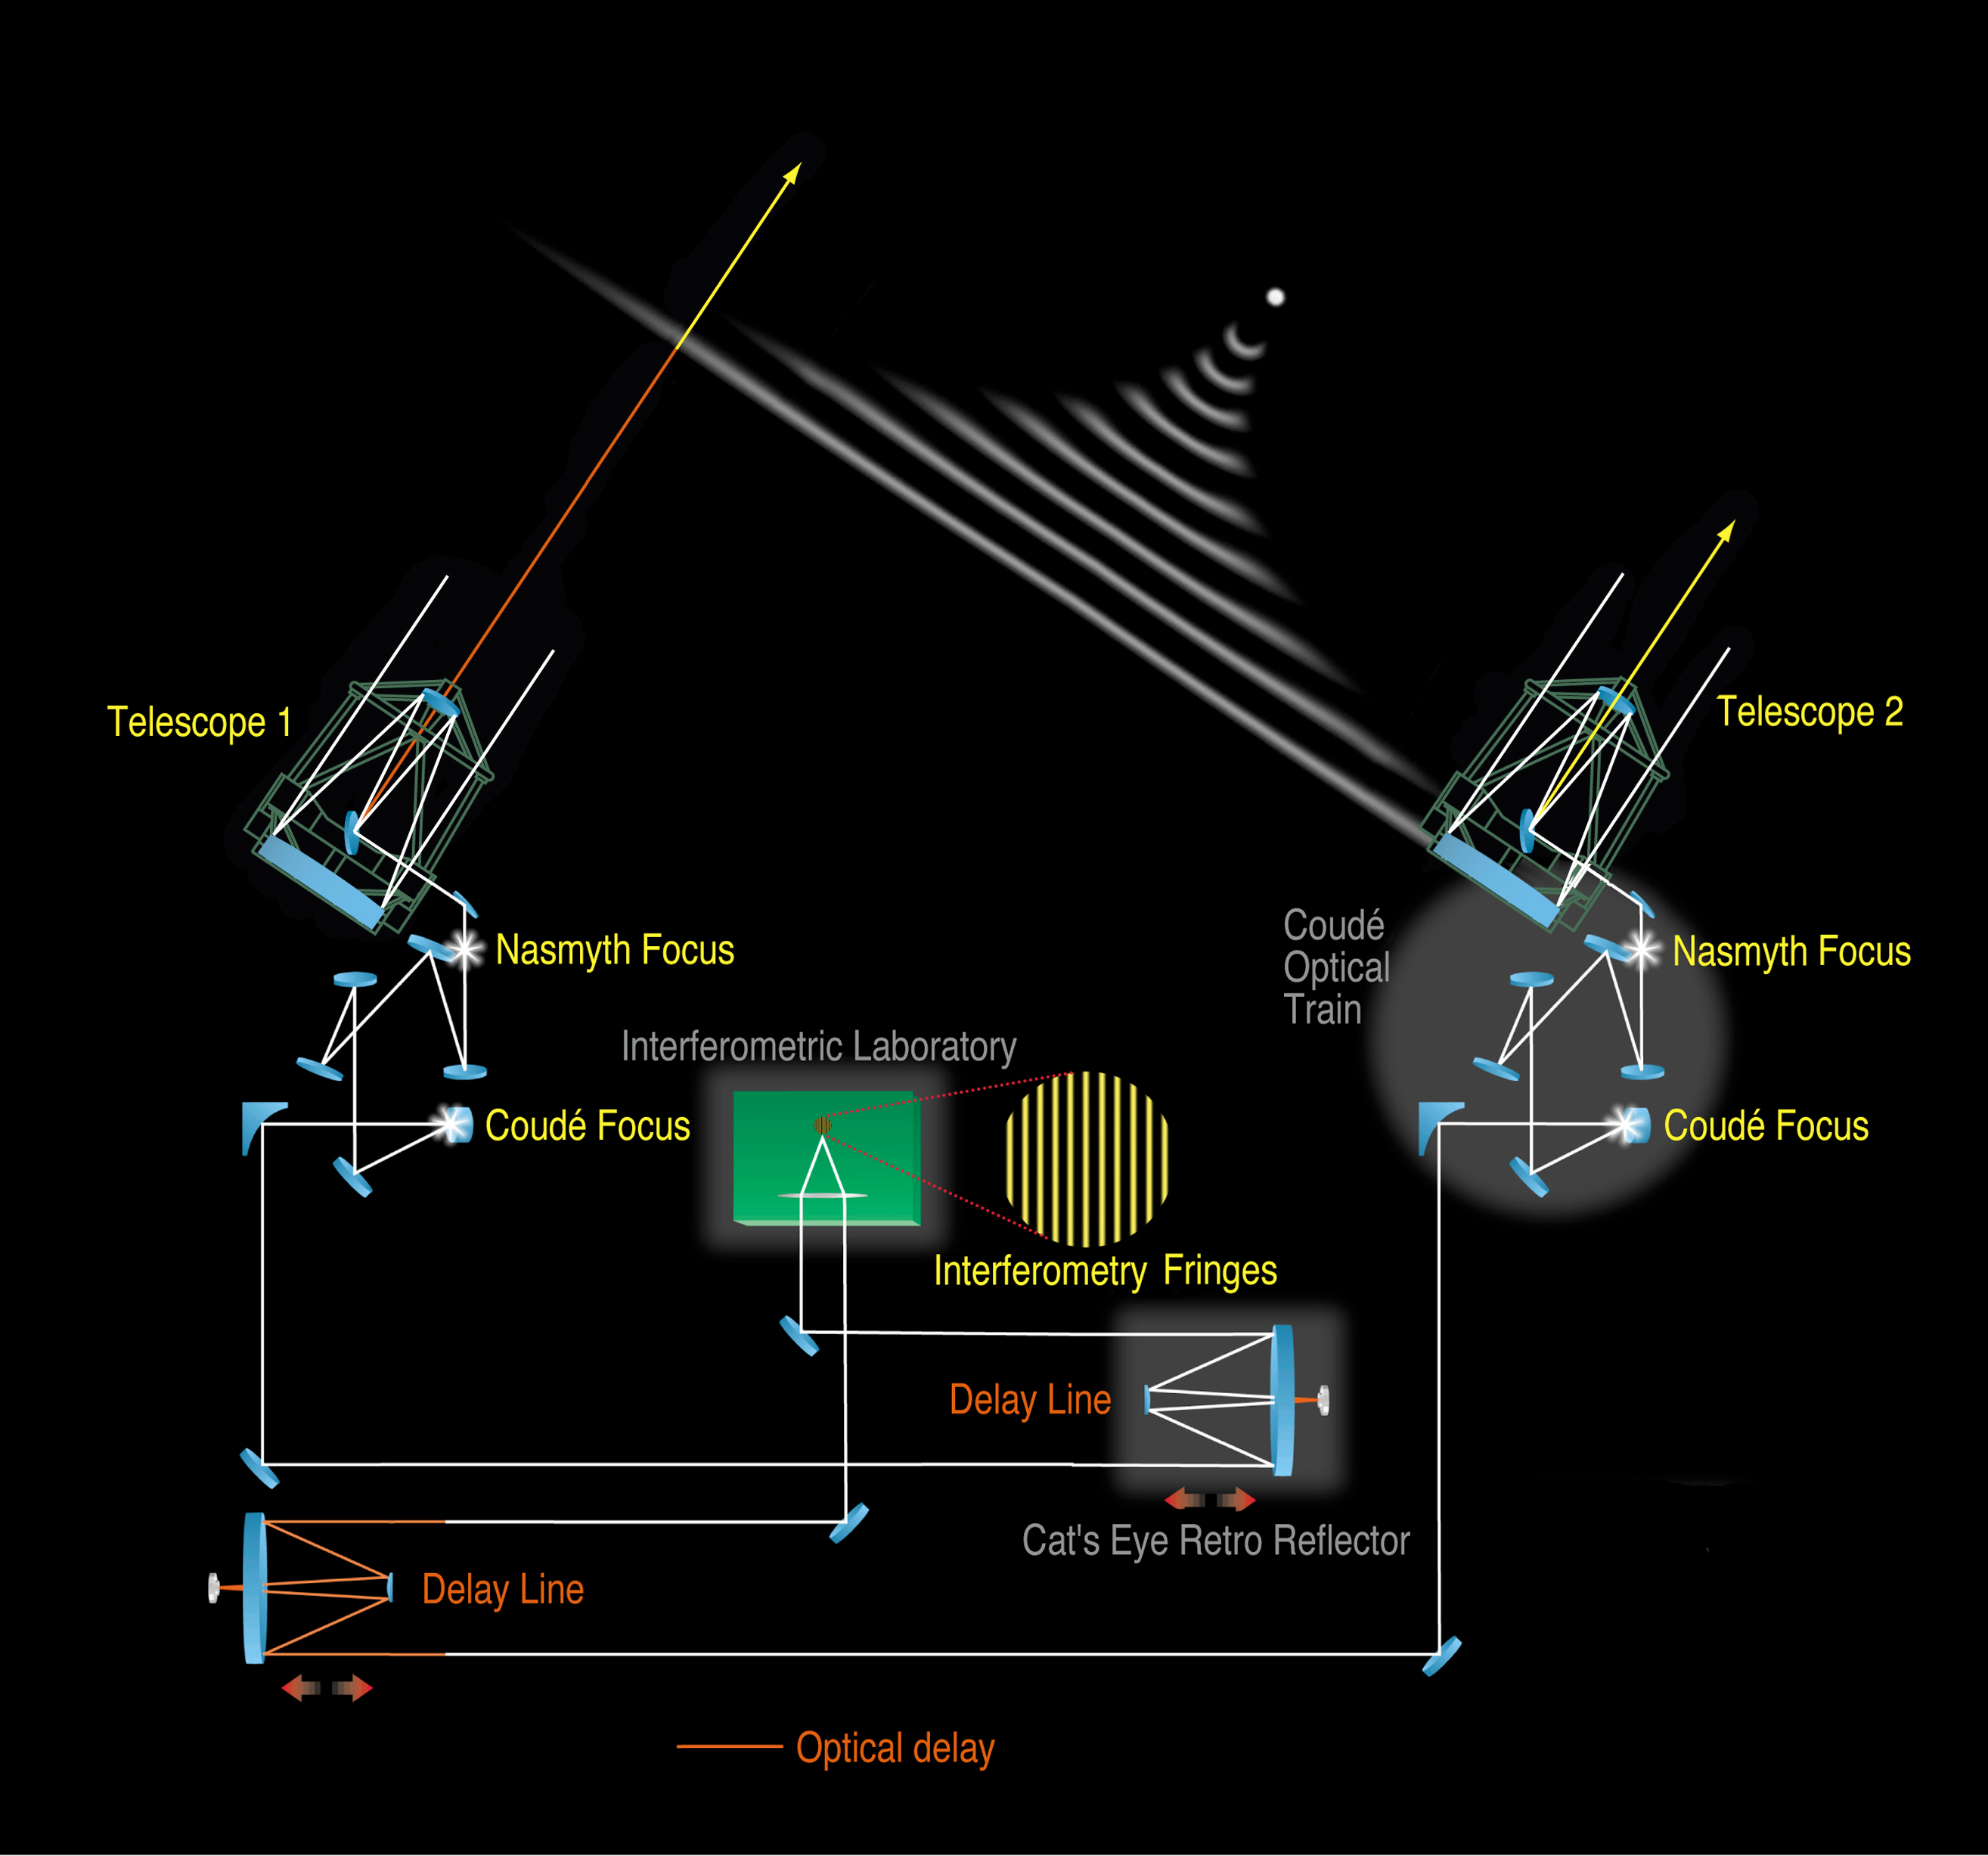

VLT interferometer principle

Schematic lay-out of the VLT Interferometer. The light from a distant celestial objects enters two of the VLT telescopes and is reflected by the various mirrors into the Interferometric Tunnel, below the observing platform on the top of Paranal. Two Delay Lines with moveable carriages continuously adjust the length of the paths so that the two beams interfere constructively and produce fringes at the interferometric focus in the laboratory.

Credit: ESO